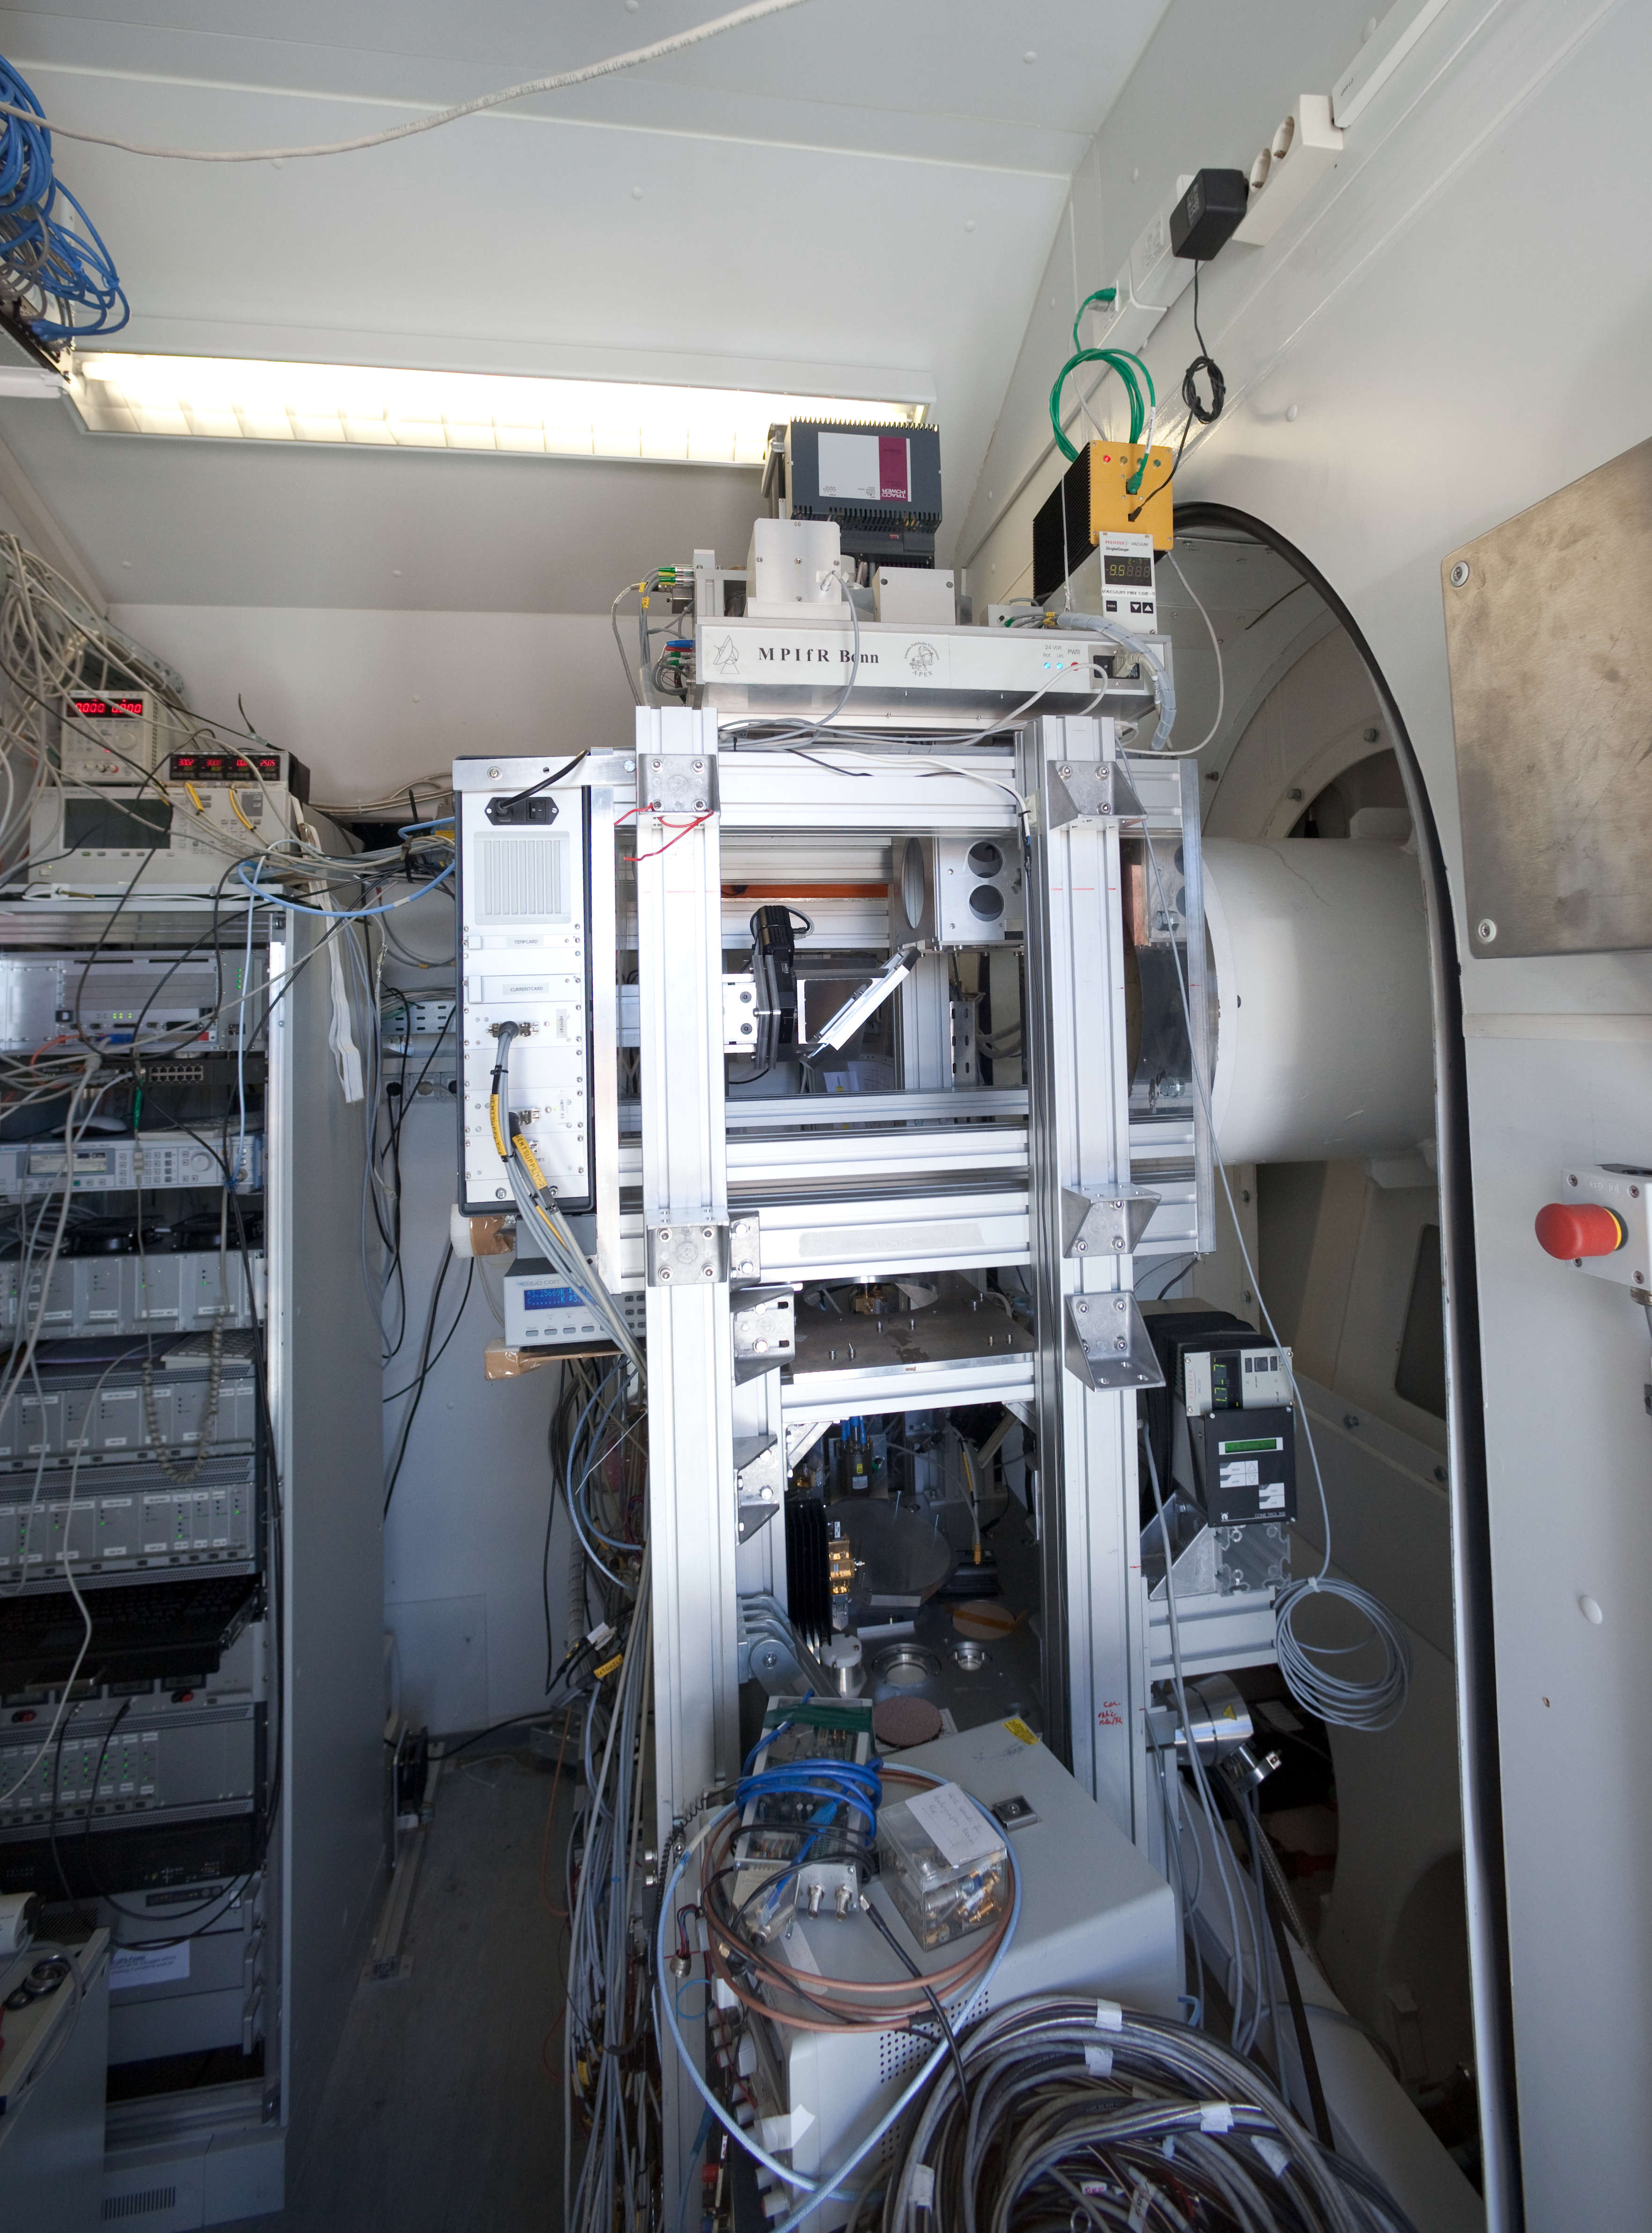

APEX Nasmyth A Cabin

The APEX Nasmyth A Cabin in March 2009.

Credit: ESO